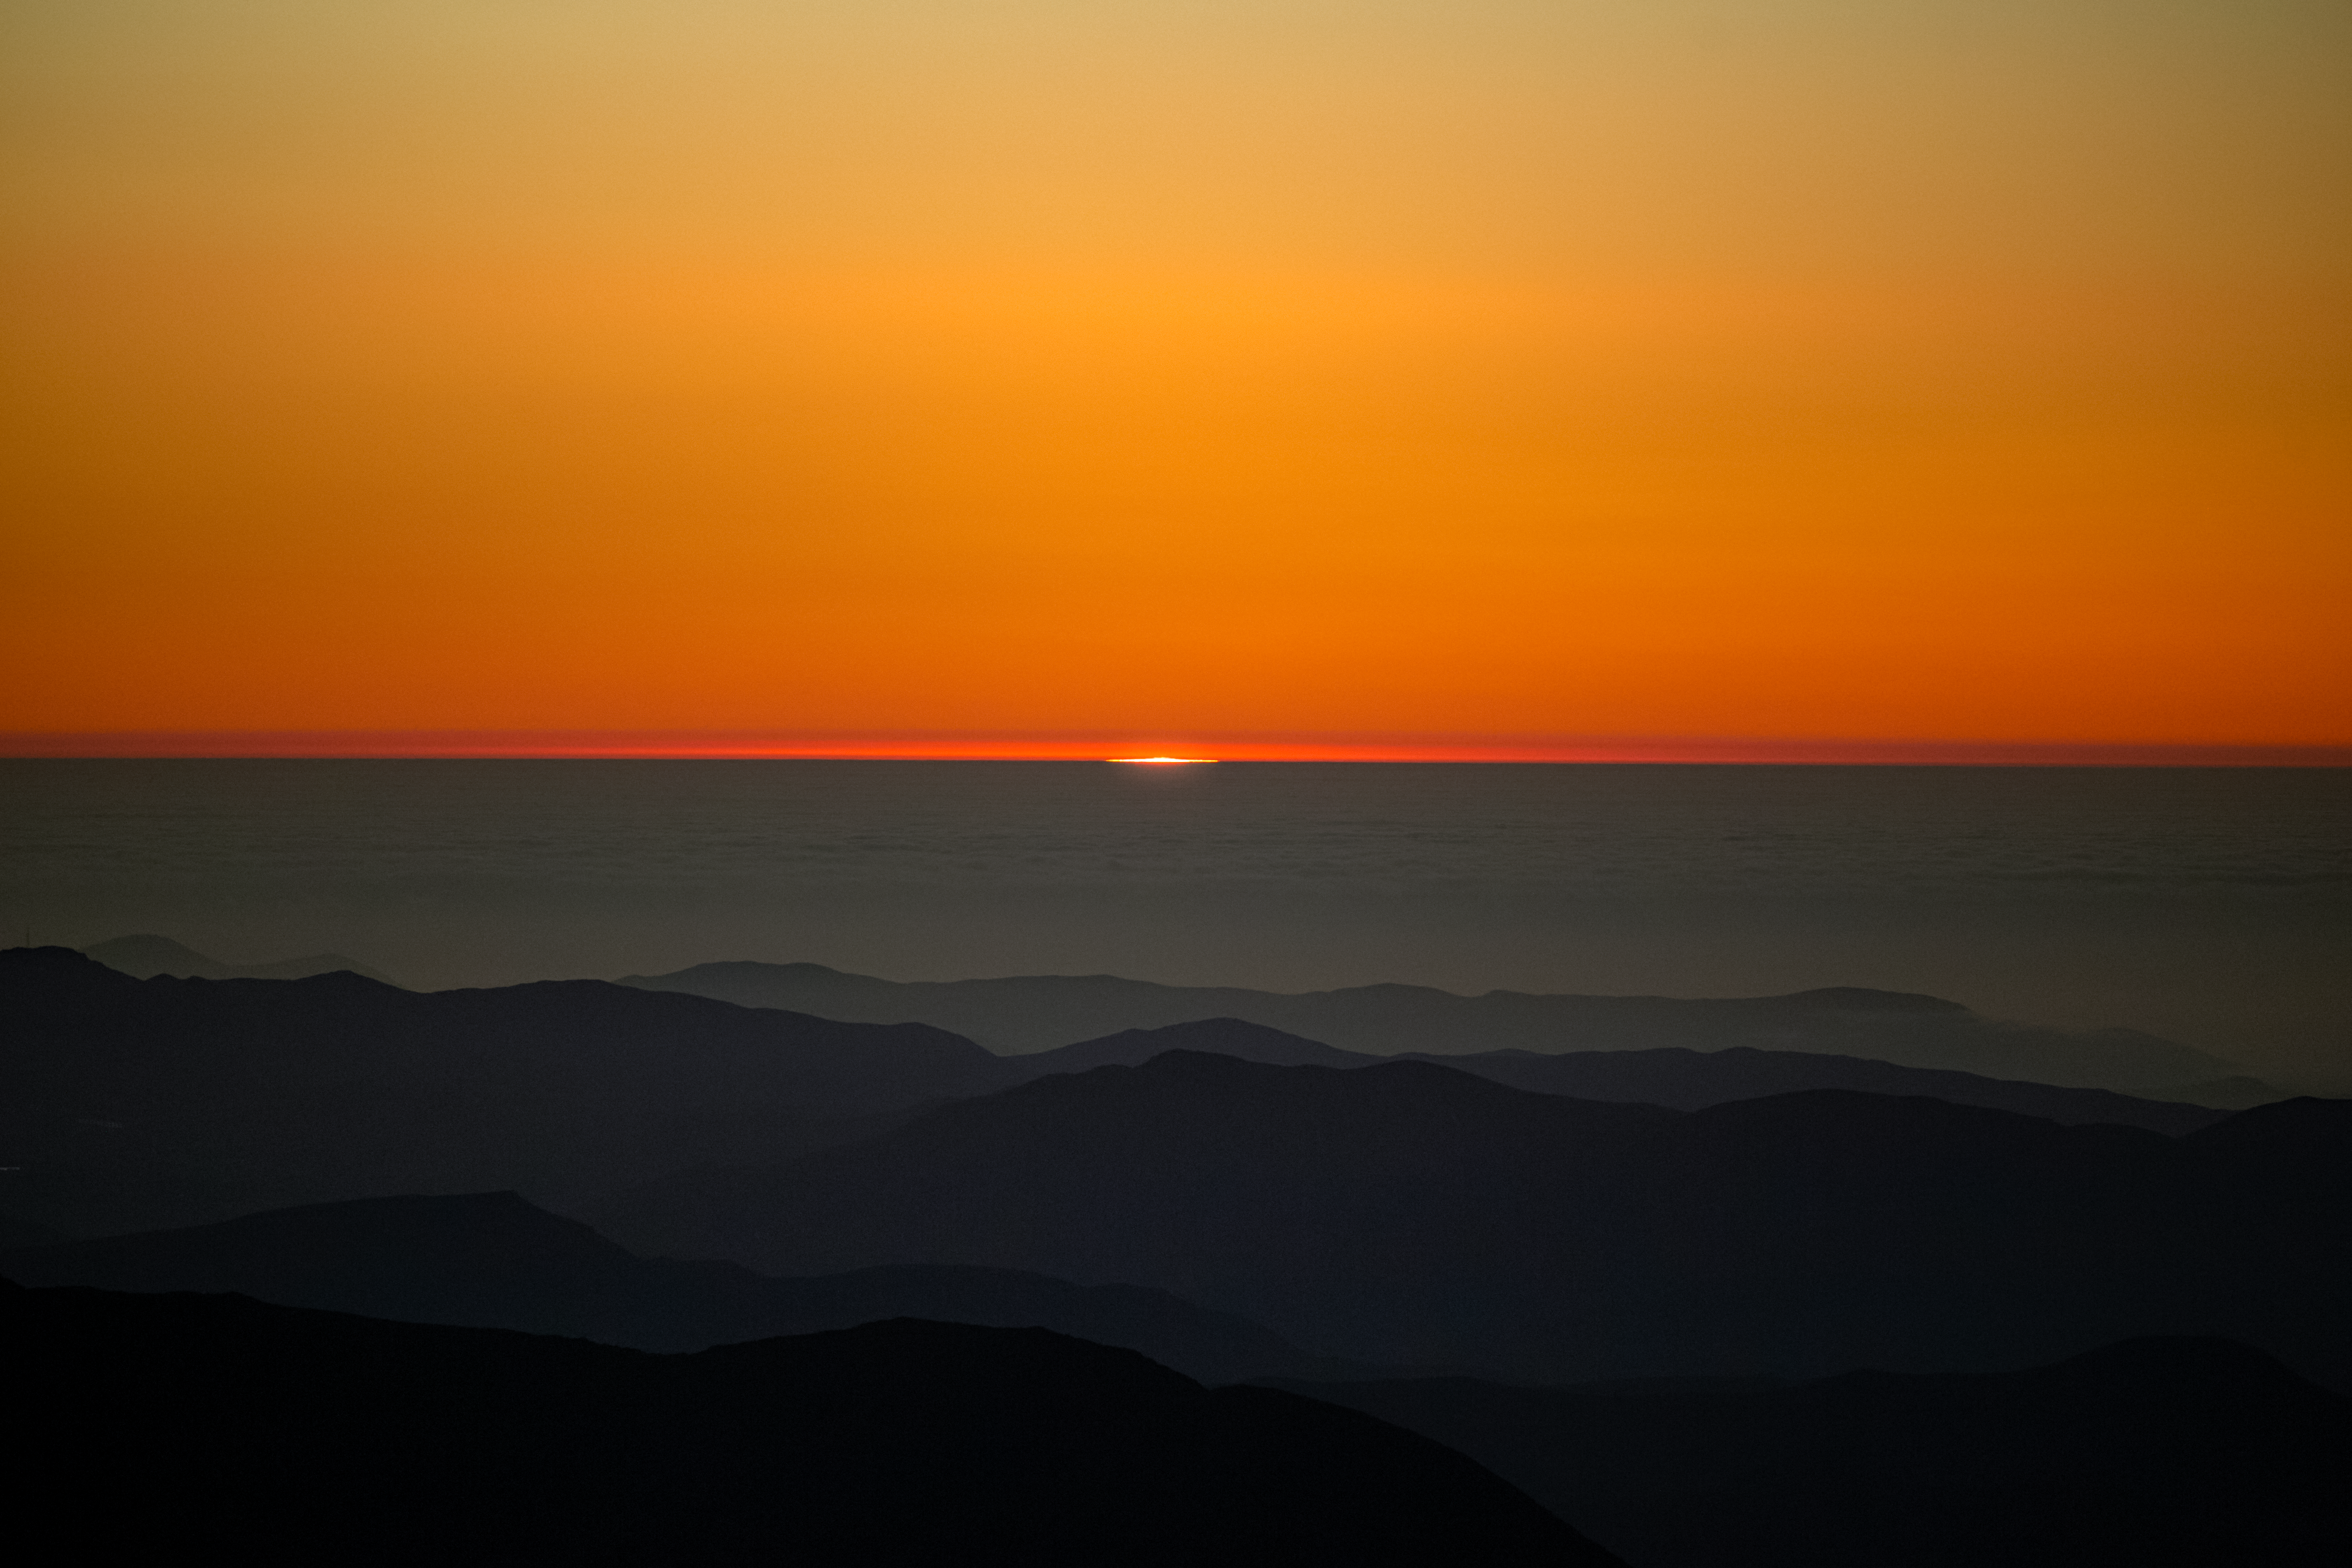

Sunset at Cerro Pachón

Sunset at Cerro Pachón in Chile.

Credit: NOIRLab/NSF/AURA/ P. Horálek